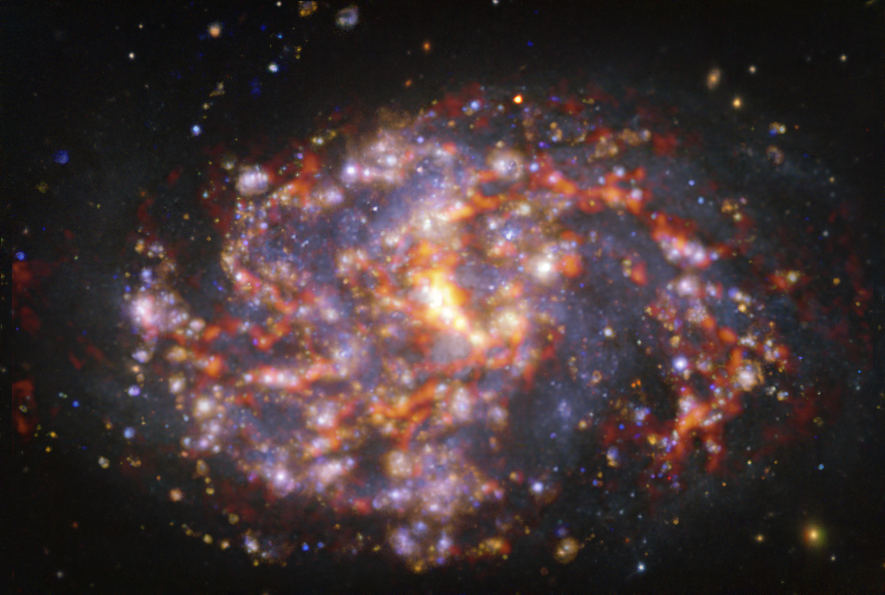

NGC 1087 as seen with the VLT and ALMA at several wavelengths of light

This image of the nearby galaxy NGC 1087 was obtained by combining observations taken with the Multi-Unit Spectroscopic Explorer (MUSE) on ESO’s Very Large Telescope (VLT) and with the Atacama Large Millimeter/submillimeter Array (ALMA), in which ESO is a partner. NGC 1087 is a spiral galaxy located approximately 80 million light-years from Earth in the constellation Cetus. The image is a combination of observations conducted at different wavelengths of light to map stellar populations and gas. ALMA’s observations are represented in brownish-orange tones and highlight the clouds of cold molecular gas that provide the raw material from which stars form. The MUSE data show up mainly in gold and blue. The bright golden glows map warm clouds of mainly ionised hydrogen, oxygen and sulphur gas, marking the presence of newly born stars, while the bluish regions reveal the distribution of slightly older stars.

The image was taken as part of the Physics at High Angular resolution in Nearby GalaxieS (PHANGS) project, which is making high-resolution observations of nearby galaxies with telescopes operating across the electromagnetic spectrum.

Credit: ESO/ALMA (ESO/NAOJ/NRAO)/PHANGS